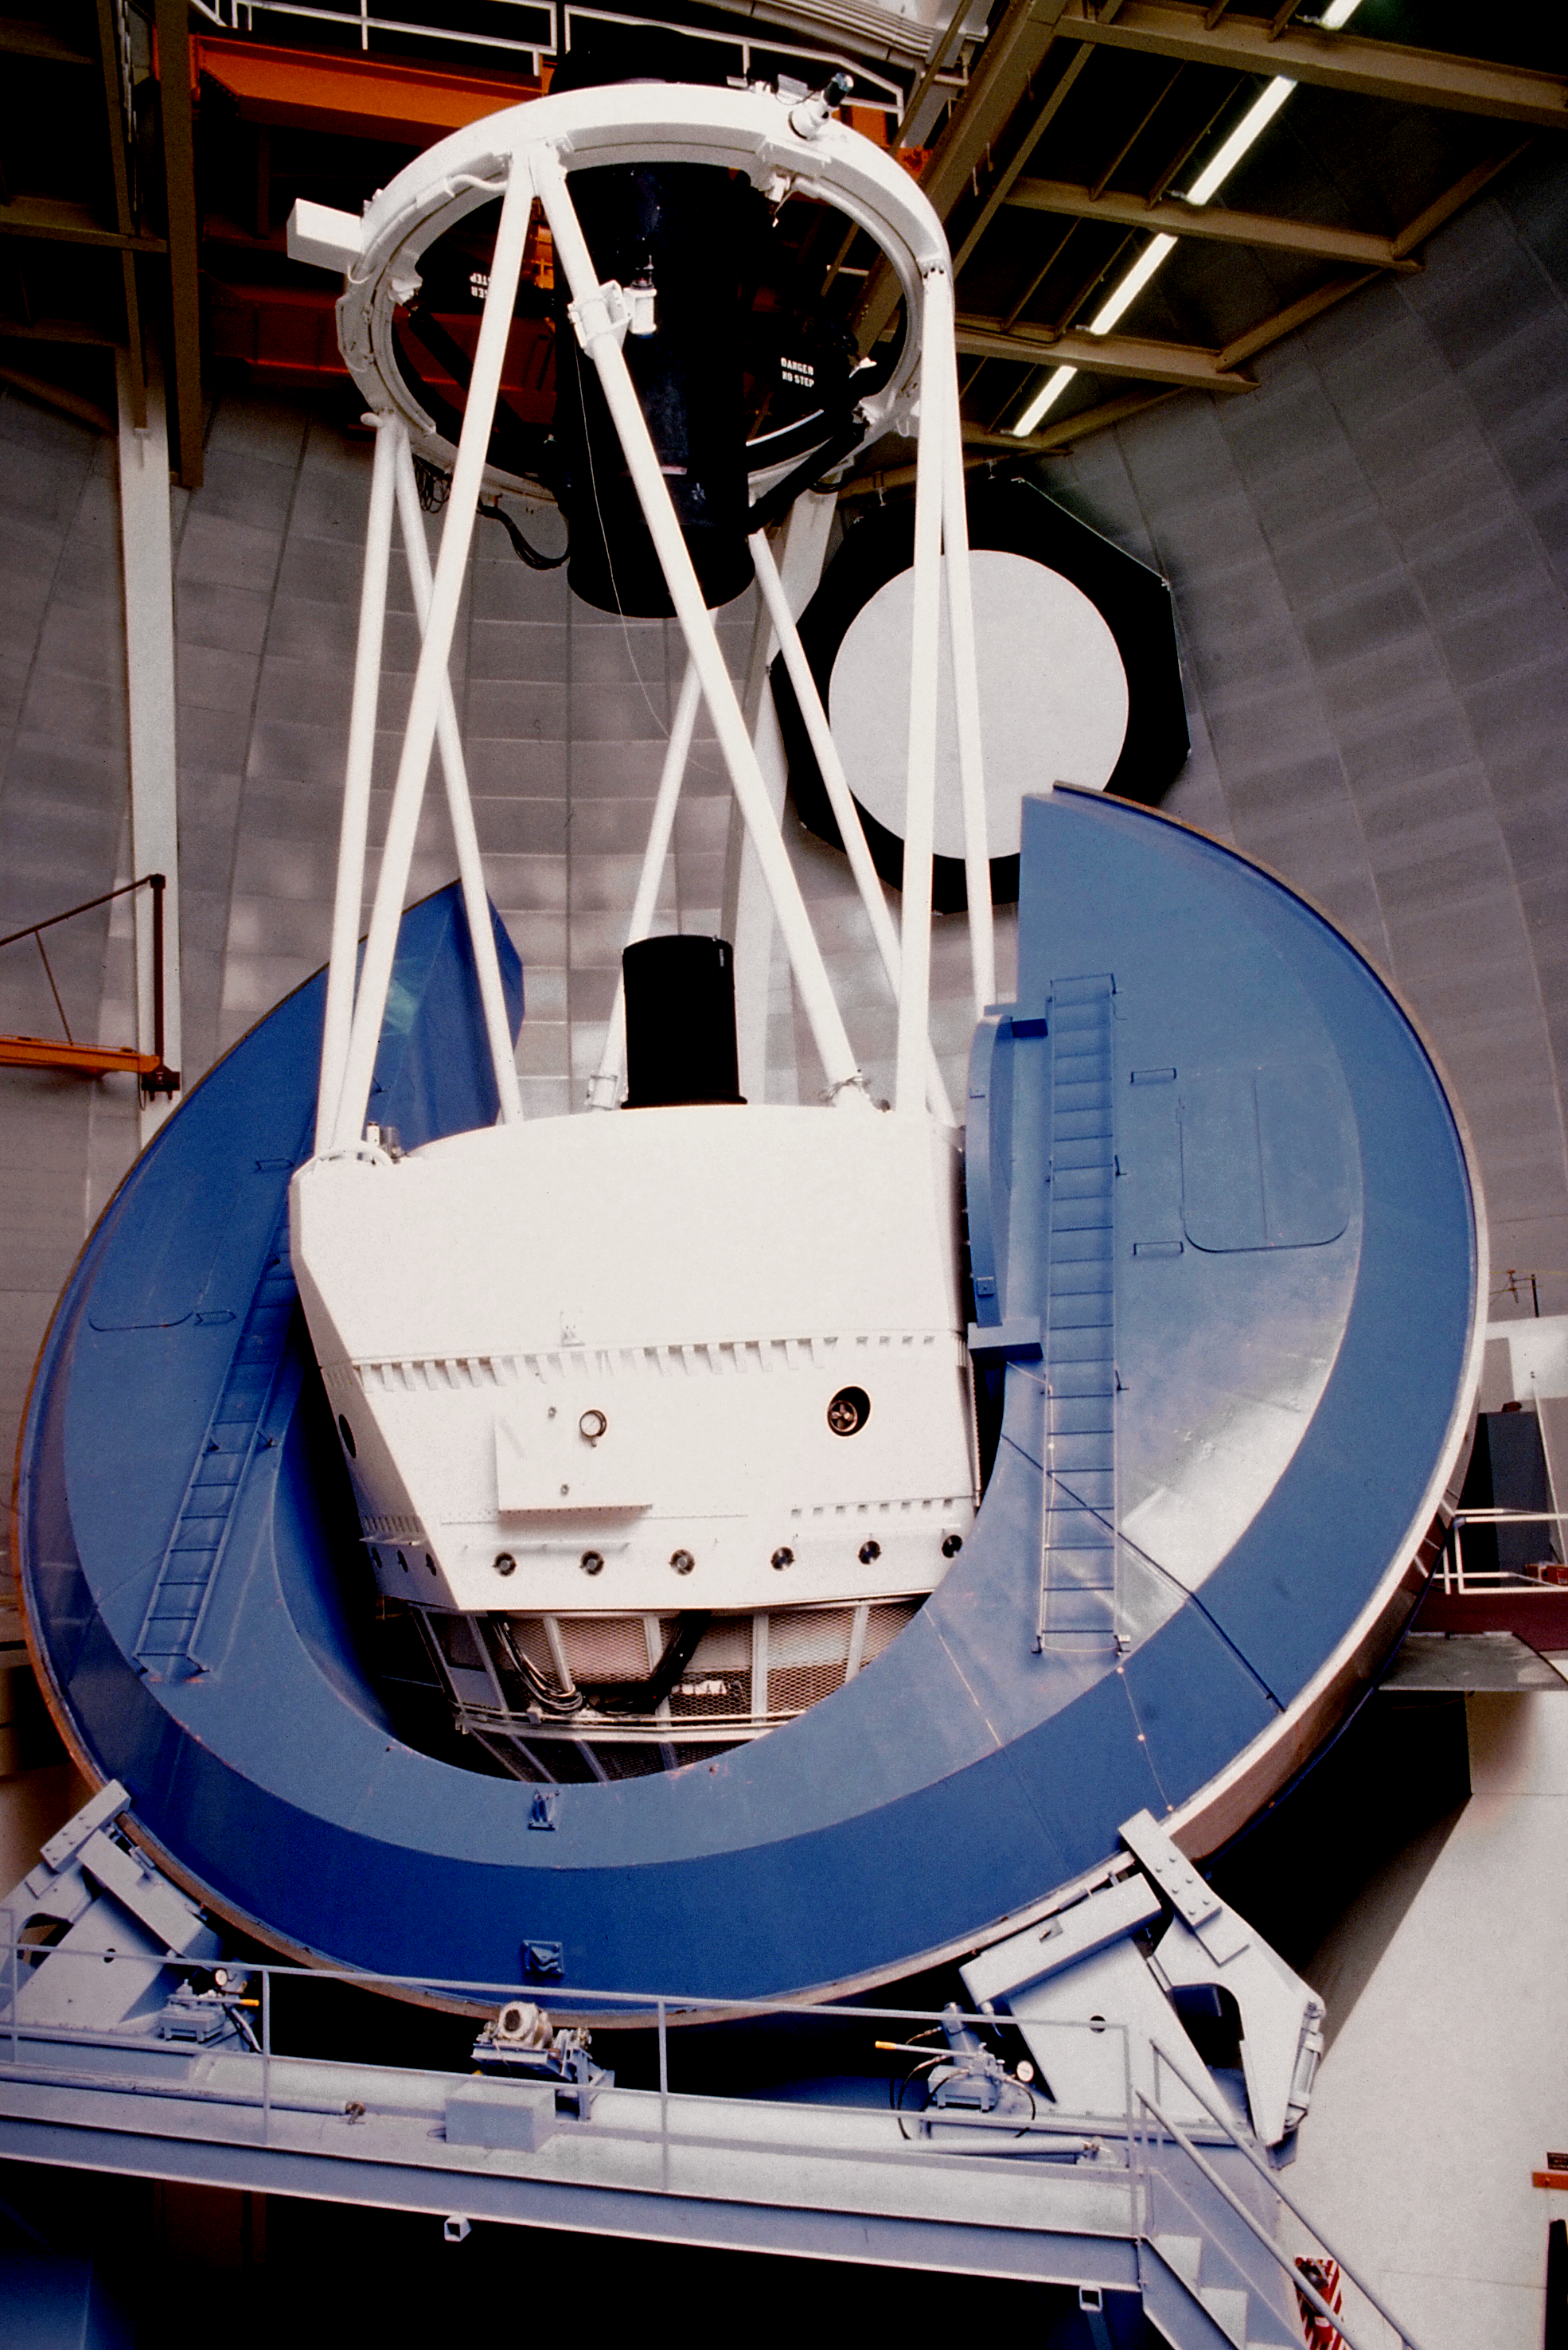

Mayall 4-meter telescope

The interior of the Kitt Peak National Observatory's Mayall 4-meter telescope (1992)

Credit: NOIRLab/NSF/AURA